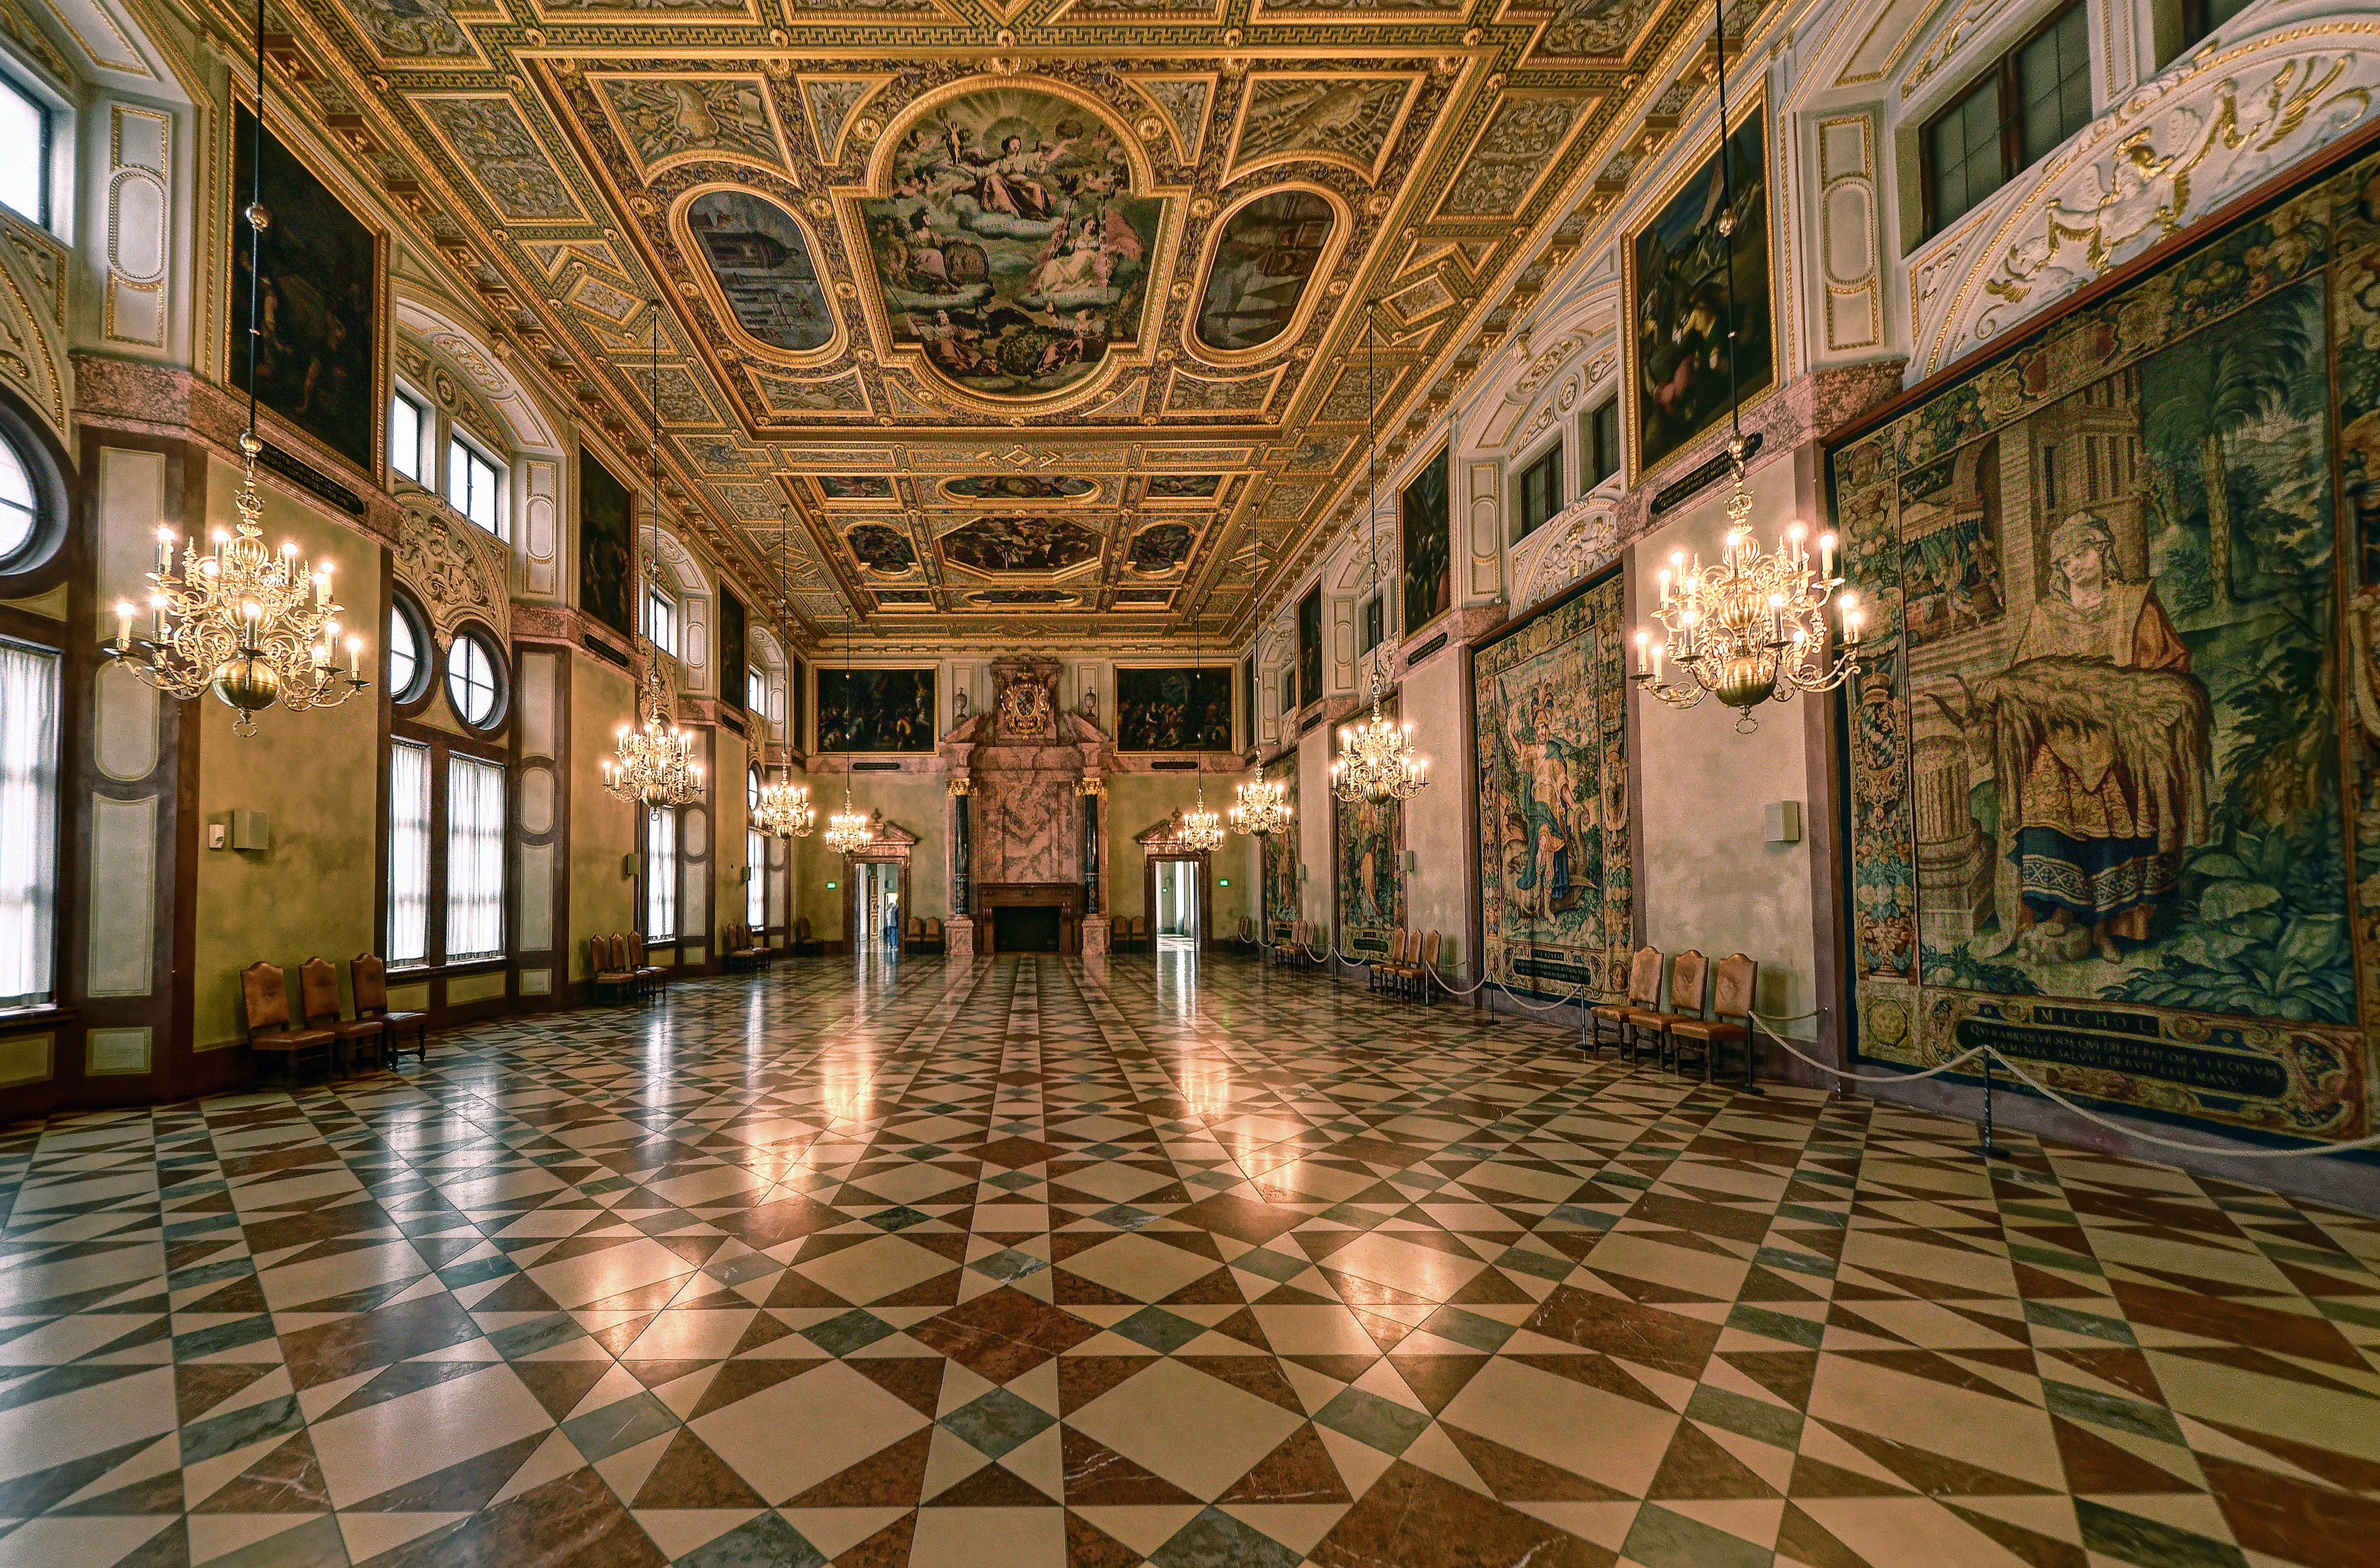

Munich Residenz Kaisersaal, Germany

ESO’s 50th anniversary gala event took place on 11 October 2012 in the Kaisersaal in the Munich Residenz (Münchner Residenz, Munich Palace). The Munich Residenz is the former royal palace of the Bavarian monarchs in the centre of the city of Munich, Germany.

Credit: M. Harbers/ESO